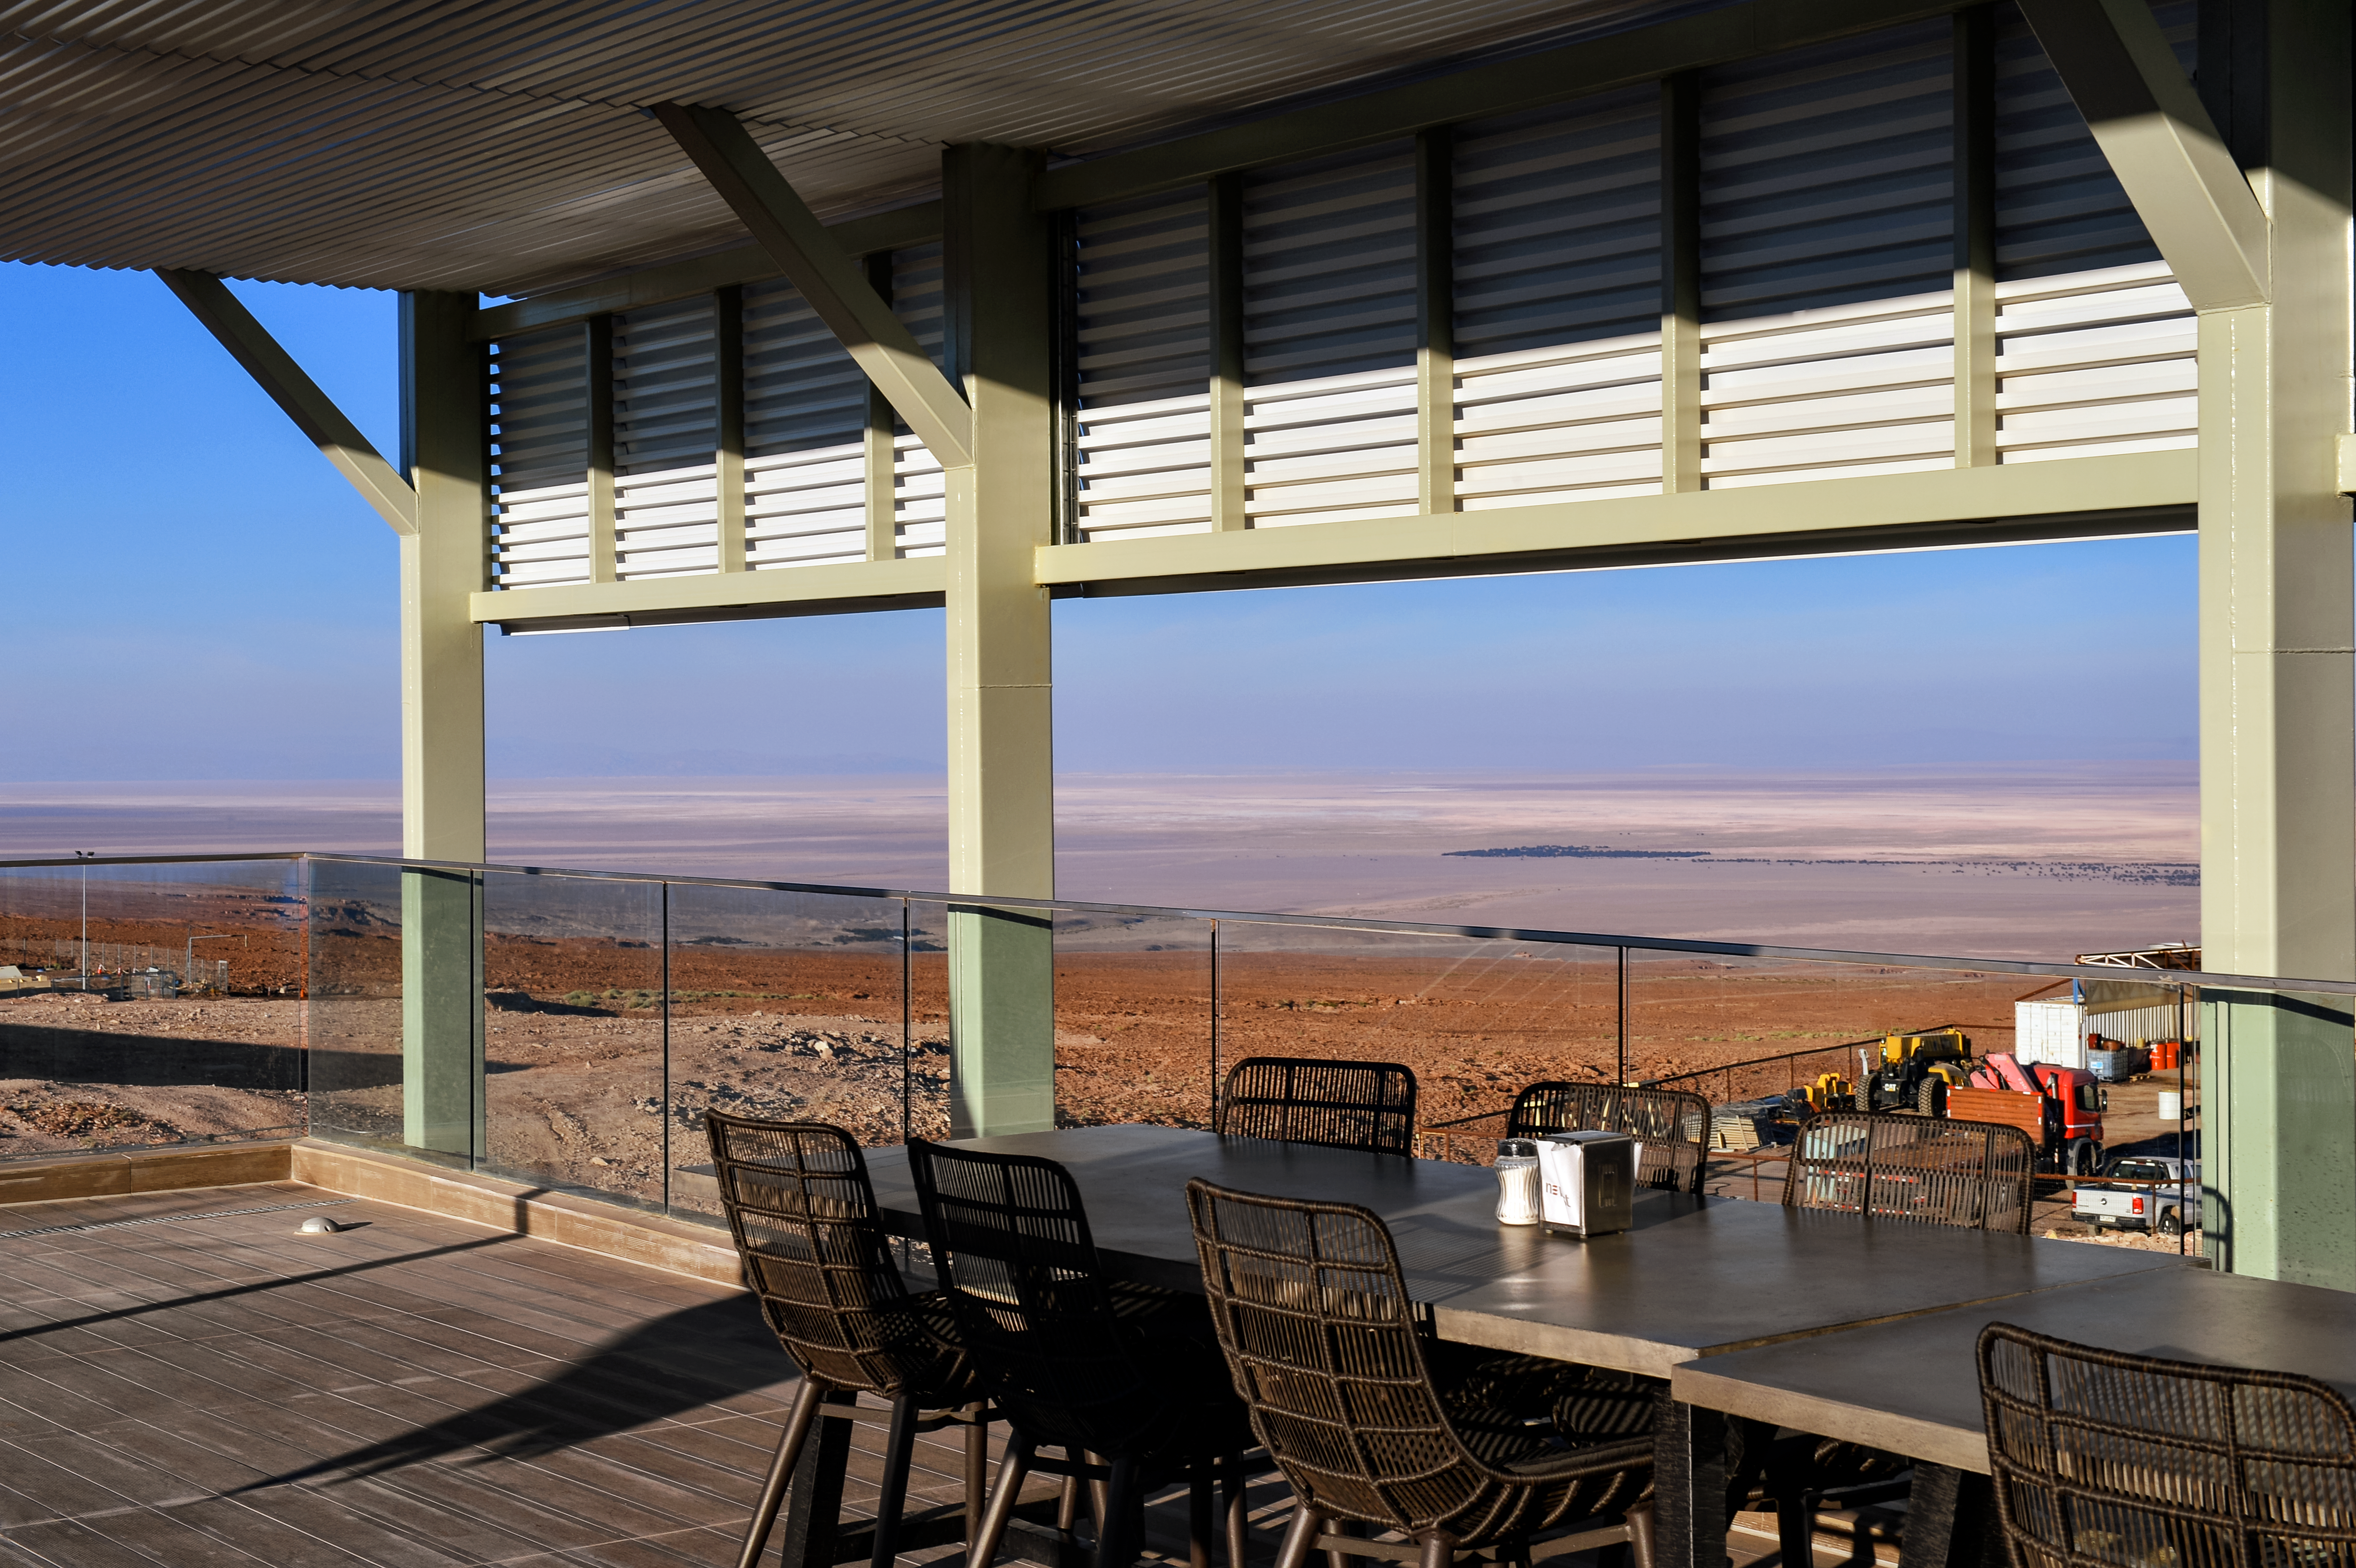

Terra-stronomy

View from the terrace of the recently-completed ALMA Residencia, which serves as lodgings for staff and astronomers visiting to study the Universe with the Atacama Large Millimeter/submillimeter Array (ALMA). With leisure facilities including a library, spa with gym, swimming pool and sauna, the Residencia is designed to provide a relaxing and pleasant living space to balance the harsh desert surroundings and the challenging working hours of many of the residents.

Credit: A. Caproni/ESO